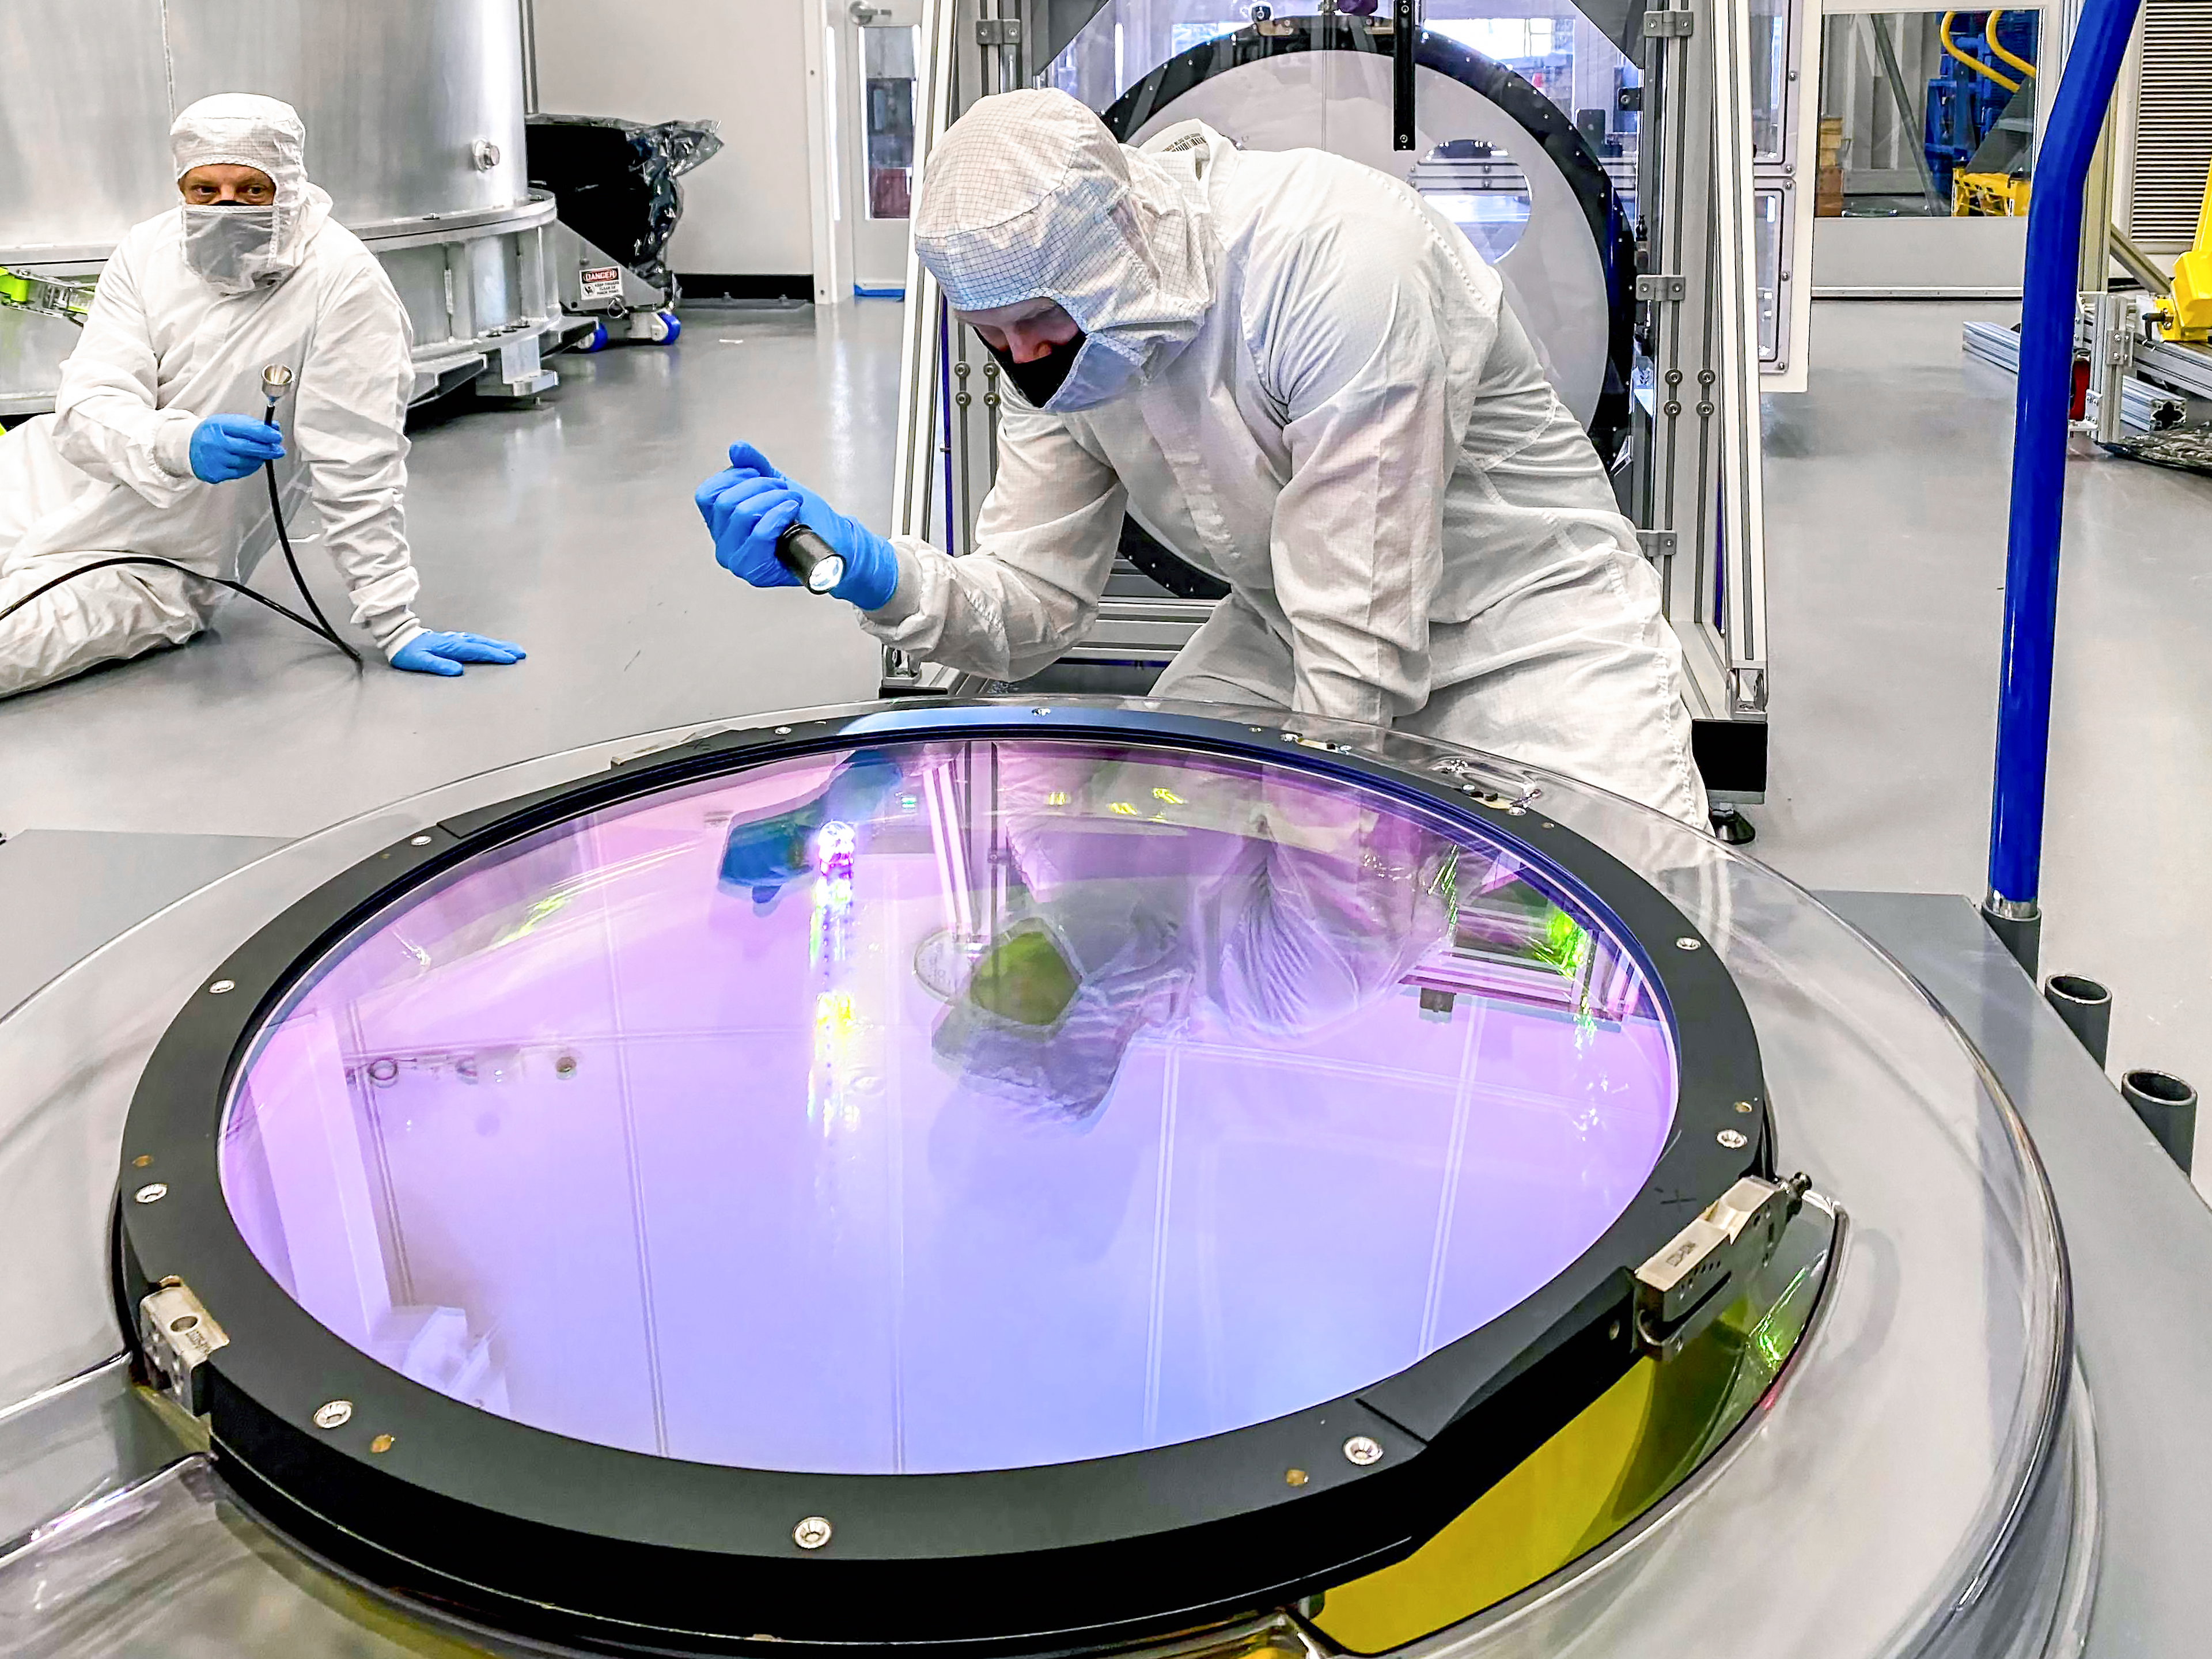

LSST r-band Optical Filter Assembly

Jeff Tice, left, holds the particle counter while Travis Lange inspects the surface of the r-band optical filter for dust particles.

Credit: Hannah Pollek/SLAC National Accelerator Laboratory